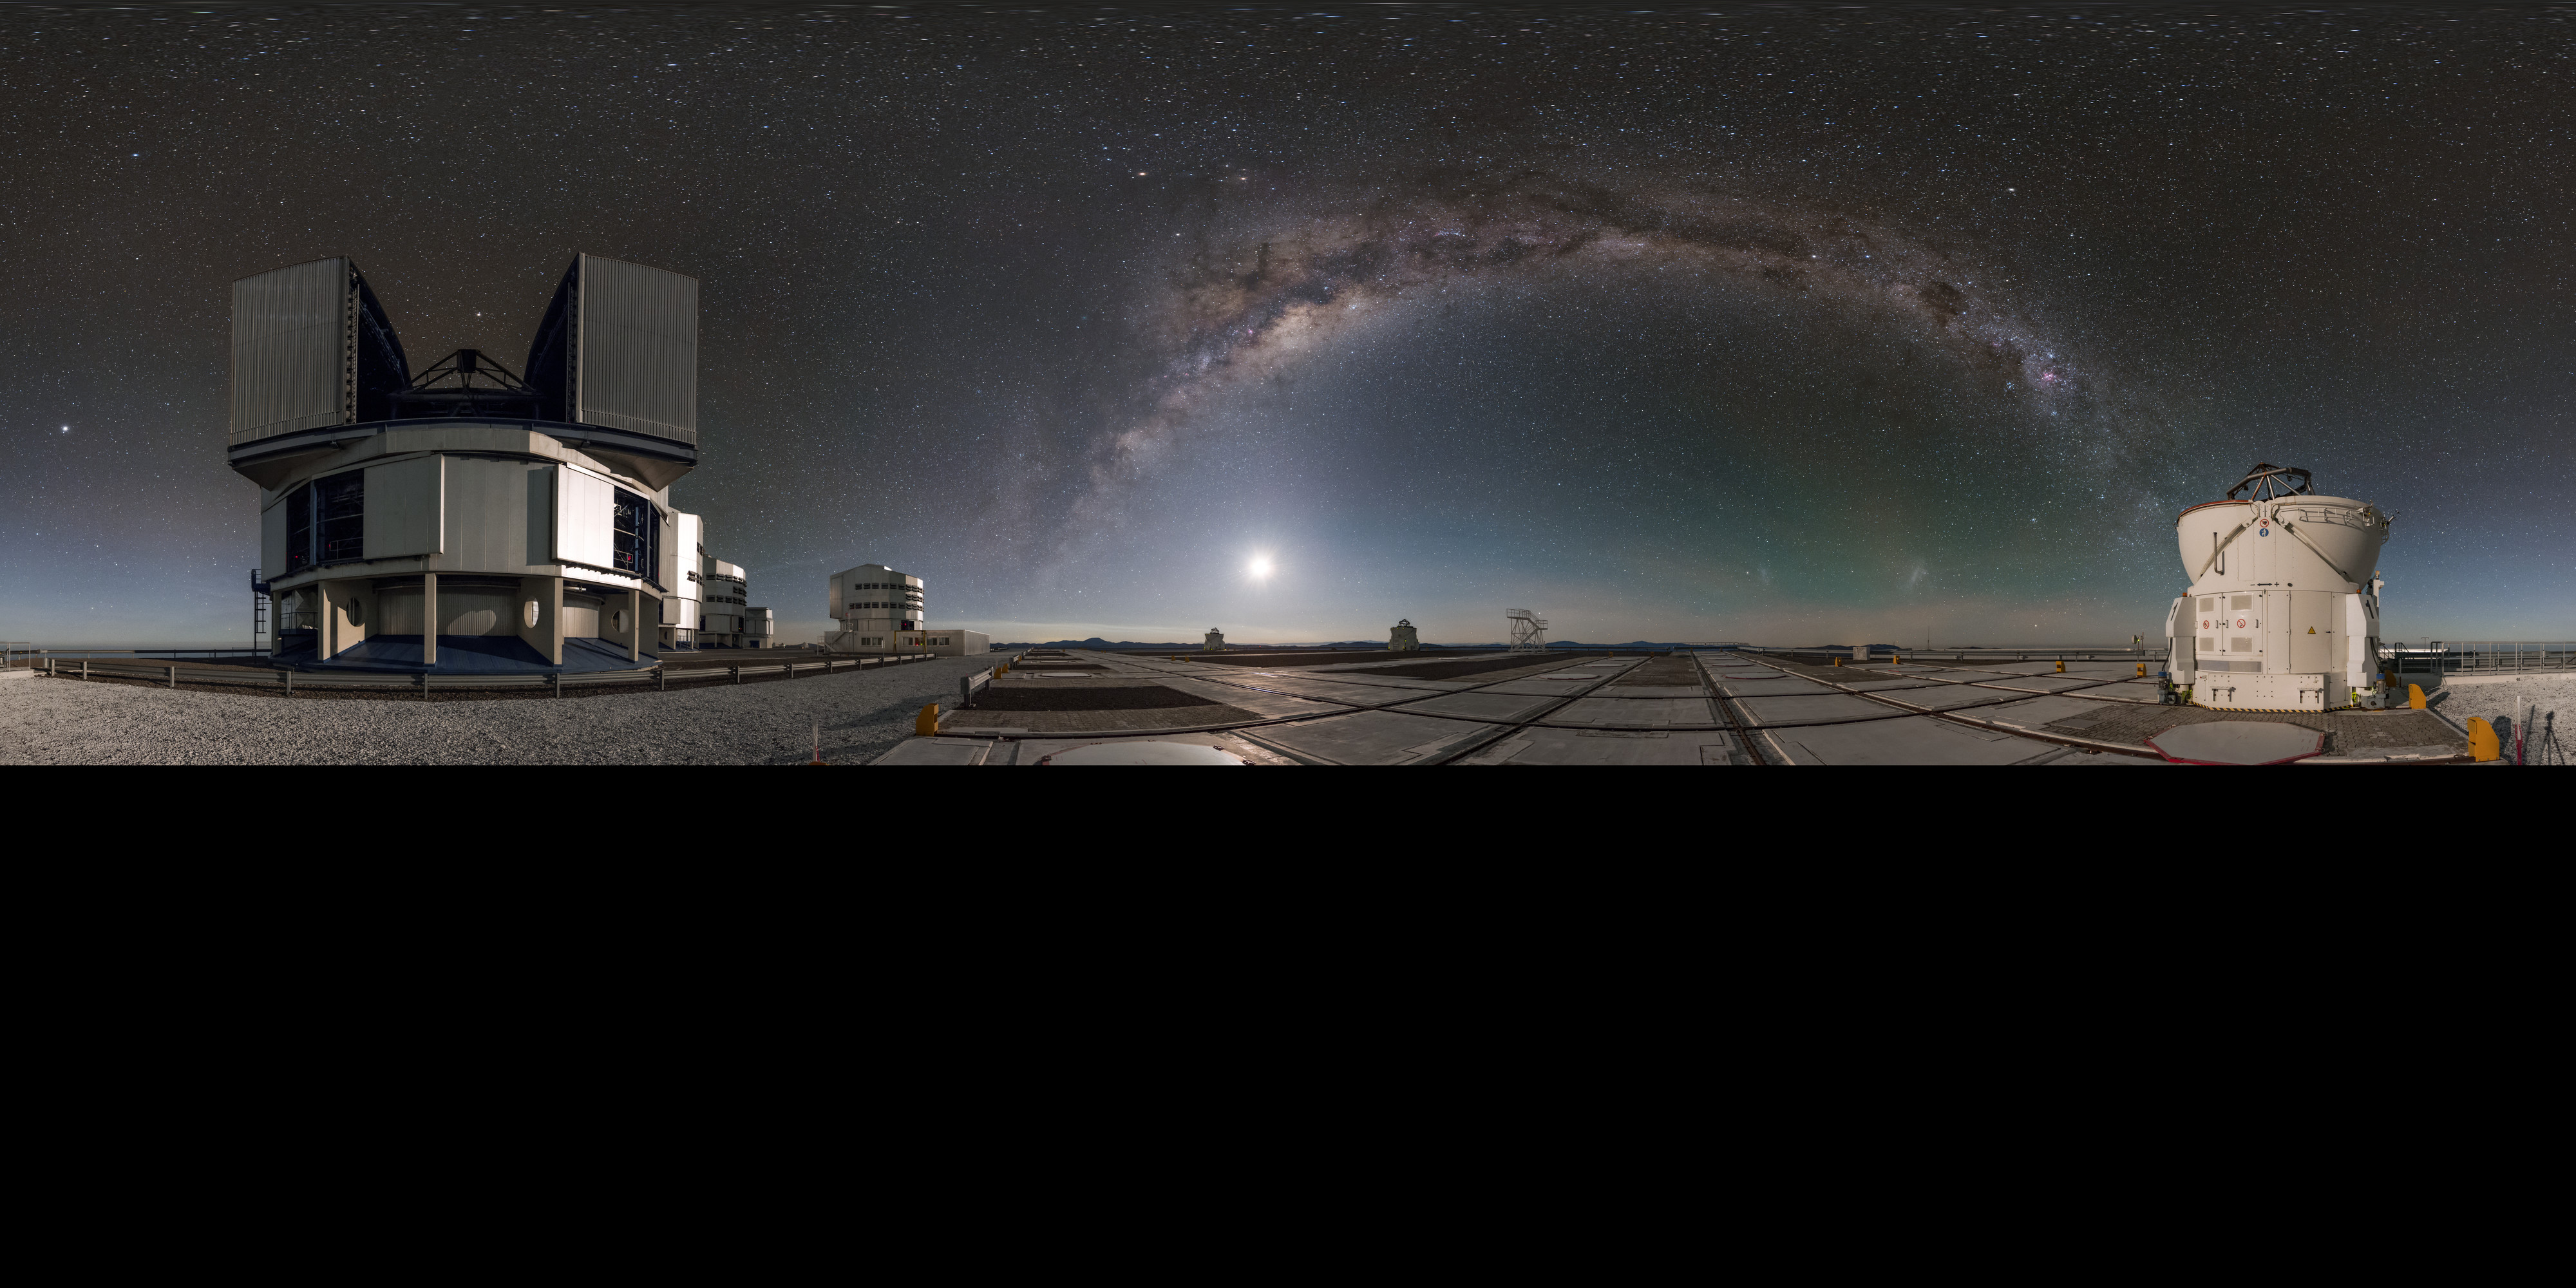

Big and small

In this panorama, extended to 360 x 180 degrees (with black), one of the four small auxiliary telescopes stands alongside its larger counterpart, one of the four unit telescopes of the ESO Very Large Telescope (VLT) in Chile. They are separated by the arc of the Milky Way, under which the faint blotches of our neighbouring dwarf galaxies— the Large and Small Magellanic Clouds — are just visible.

Links to alternative projections of this image:

Fisheye projection of this image
Equirectangular panorama version of this image

Credit: ESO/B. Tafreshi